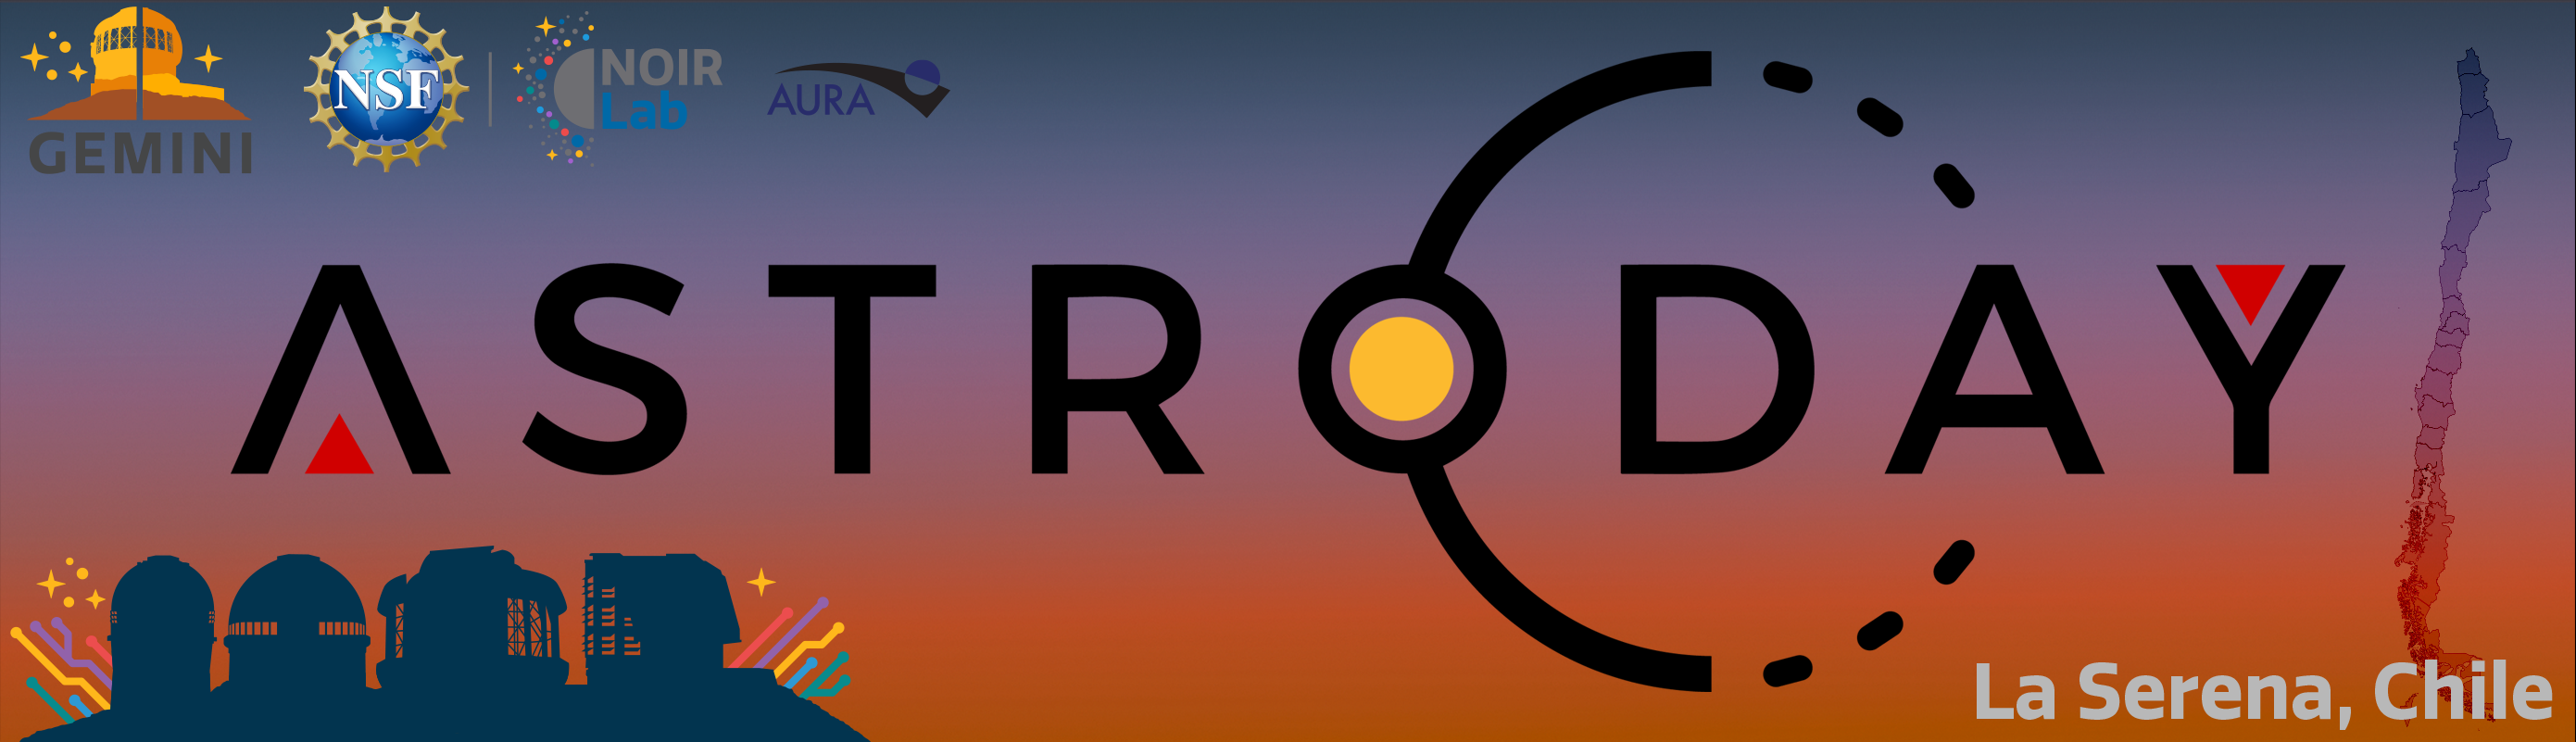

Banner for AstroDay Chile

Banner for AstroDay Chile

Credit: NOIRLab/NSF/AURA